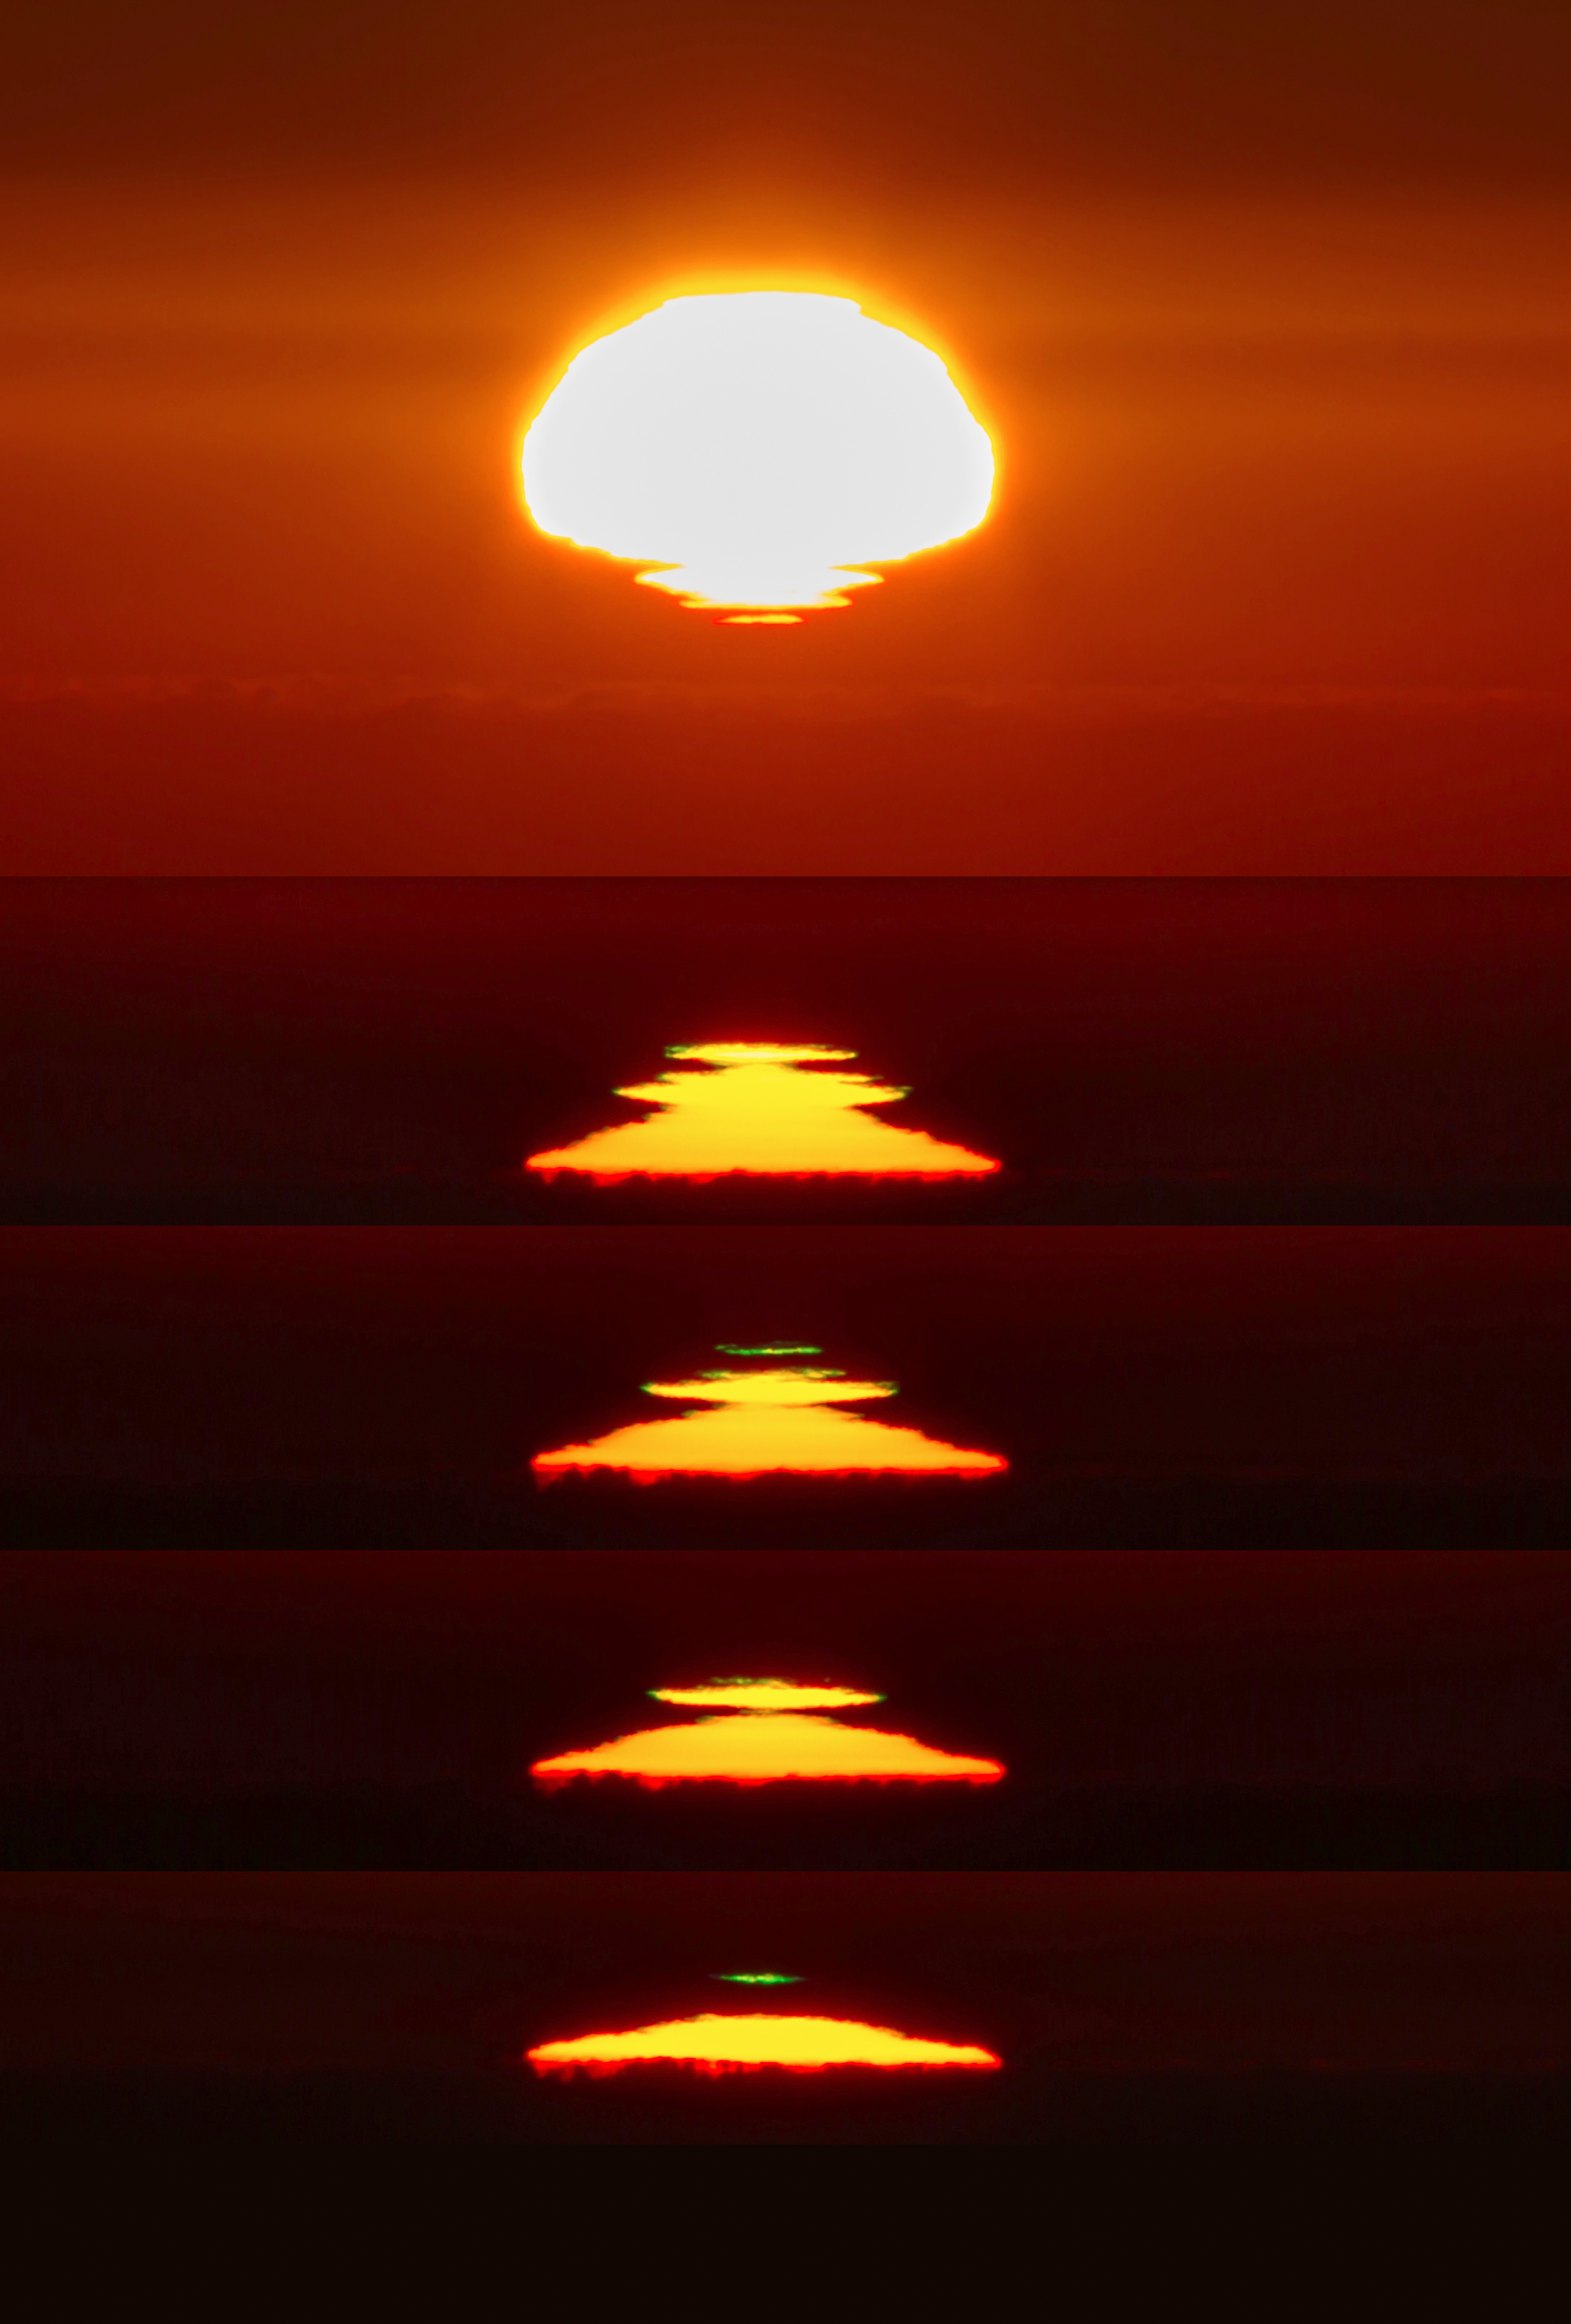

Green flash at La Silla

Taken at the La Silla Observatory, this photo shows a green flash of light during sunrise. This green flash is an optical phenomena which occurs when the atmosphere separates the sunlight into different colours.

Credit: Aleksandar Cikota/ESO